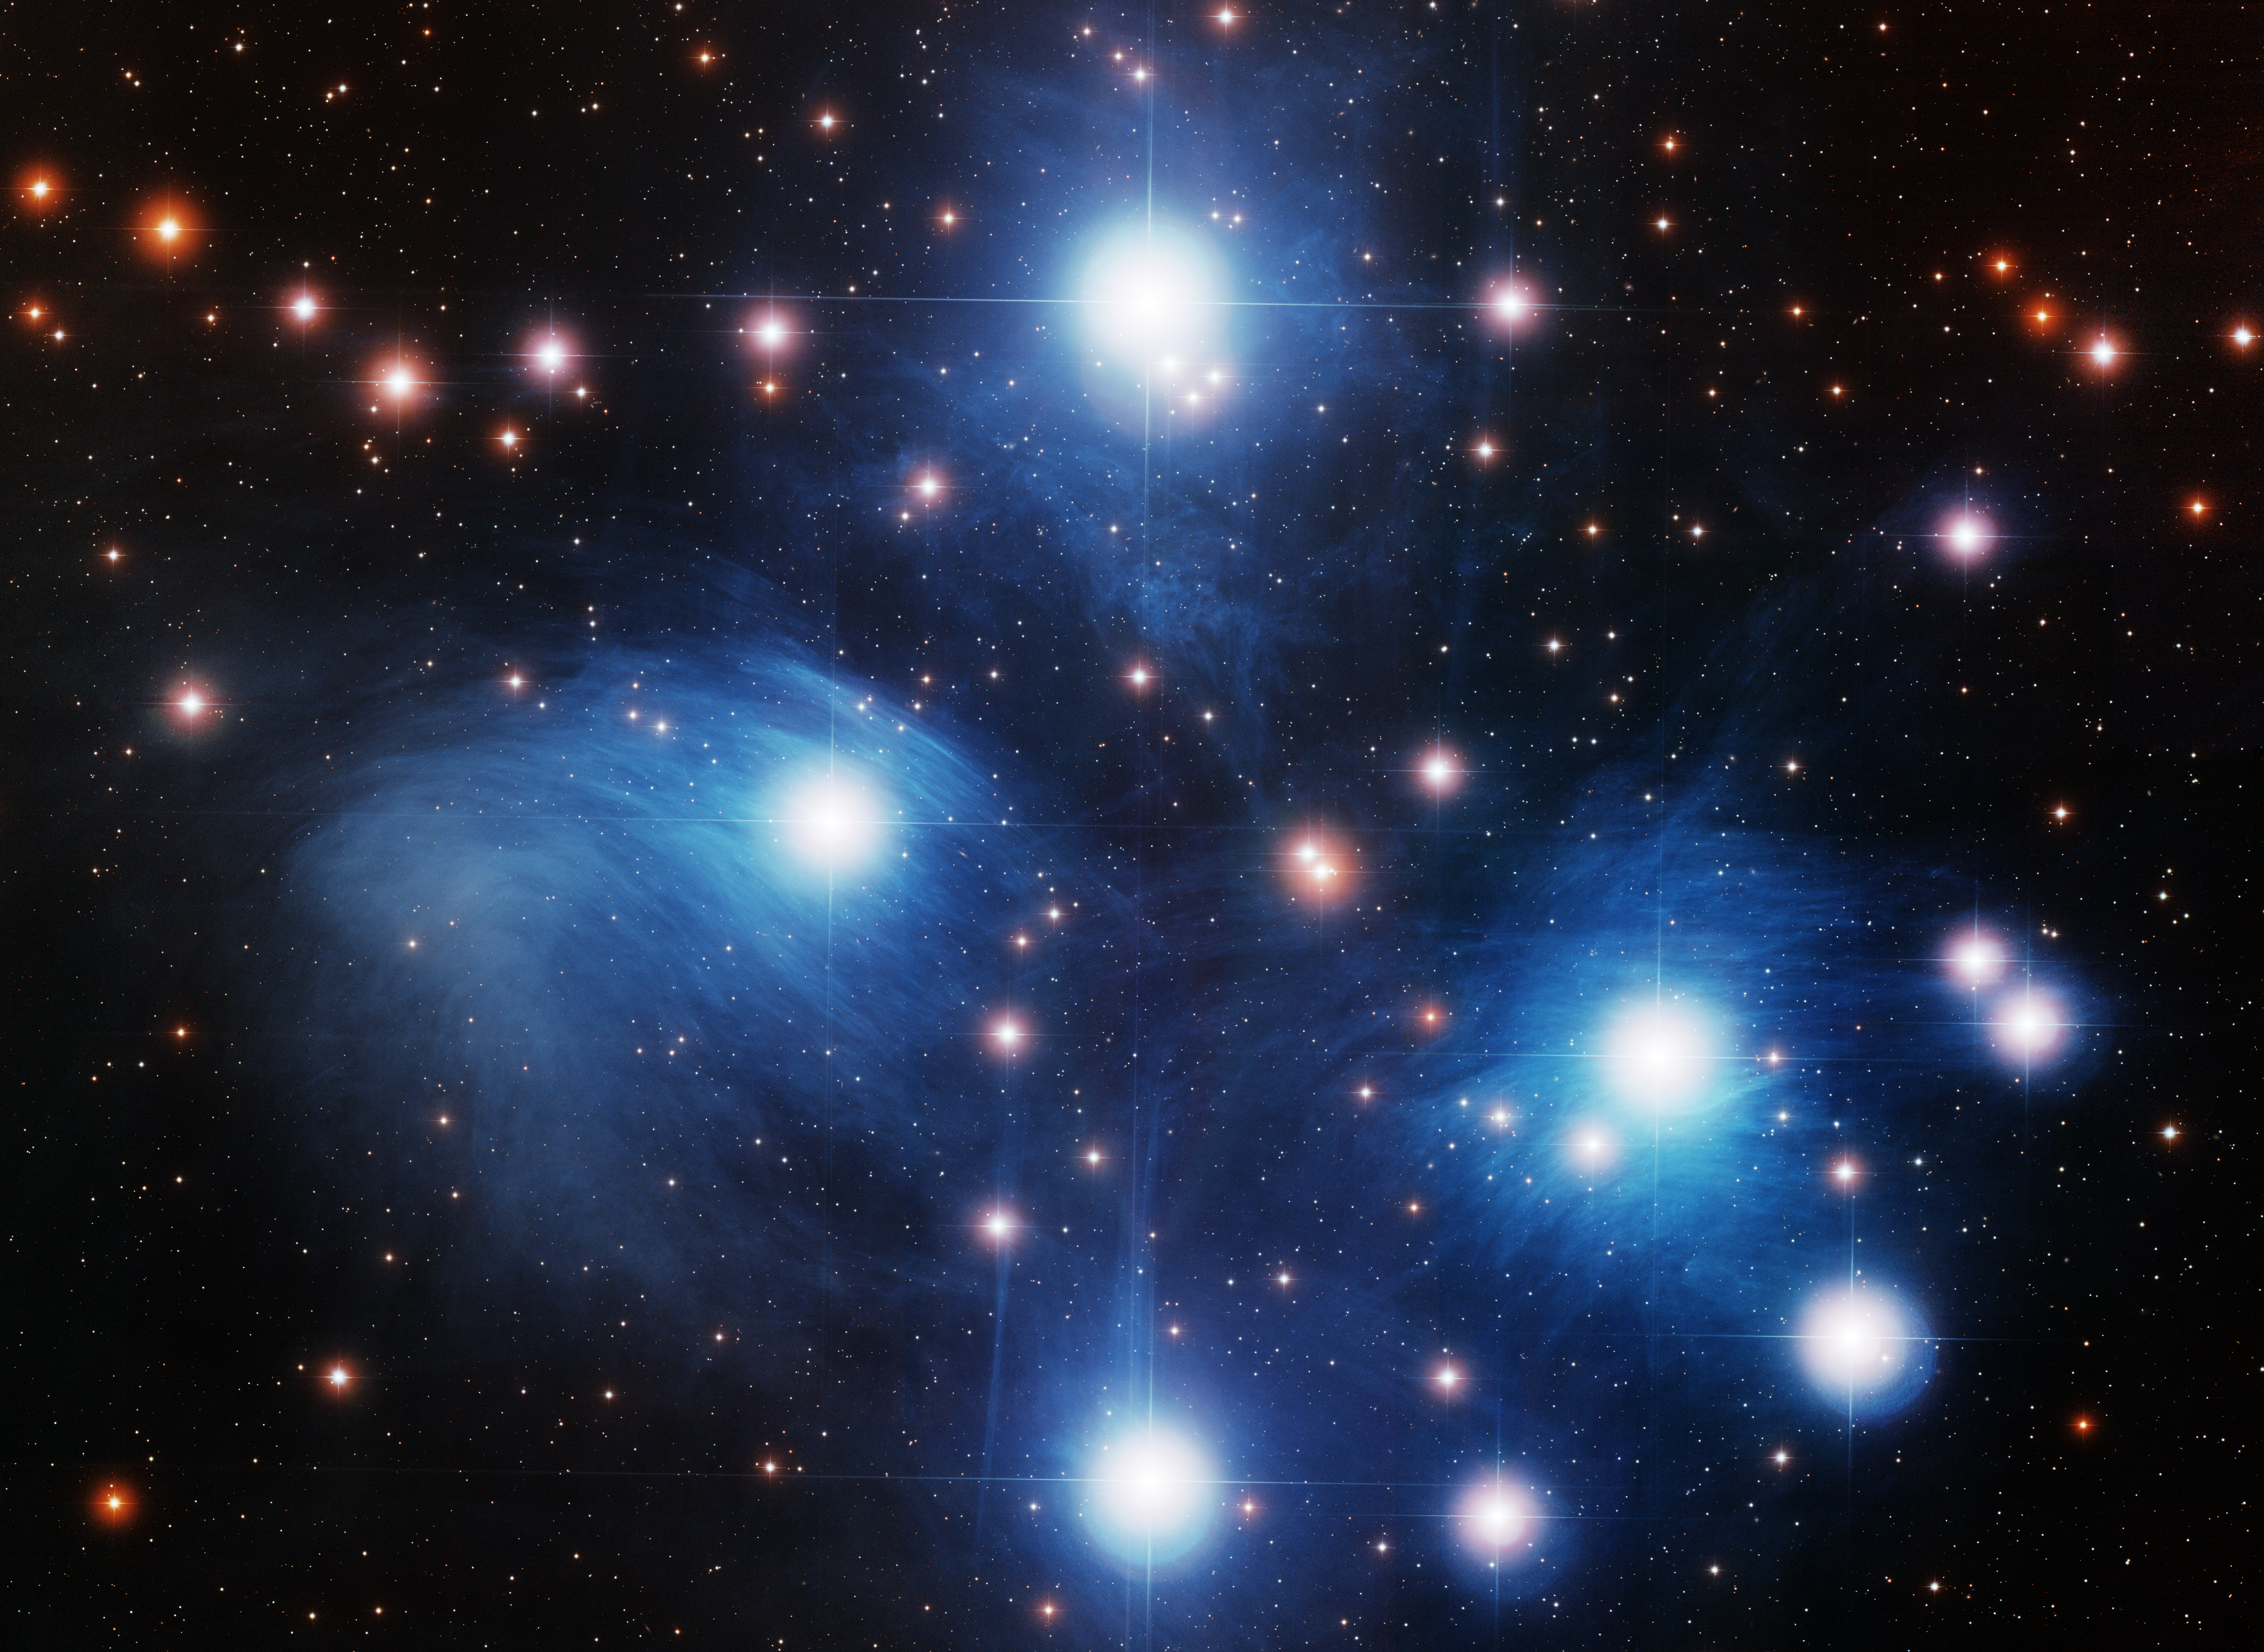

M45 Pleiades

This image was obtained with the wide-field view of the Mosaic camera on the WIYN 0.9-meter telescope on Kitt Peak, Arizona. The Pleiades are an open cluster easily visible to the naked eye. The cluster is dominated by several hot, luminous and massive stars. The blue nebulosity surrounding the brightest stars are due to blue light from the stars scattering off of dust grains in the interstellar gas between us and the stars. The cluster is also known as the 'Seven Sisters'. And in Japan it is called Subaru. The image was generated with observations in the B (blue), V (green), and I (red) filters. In this image,North is right, East is up.

Credit: NOIRLab/NSF/AURA/T.A. Rector (University of Alaska Anchorage), R. Cool (University of Arizona) and WIYN